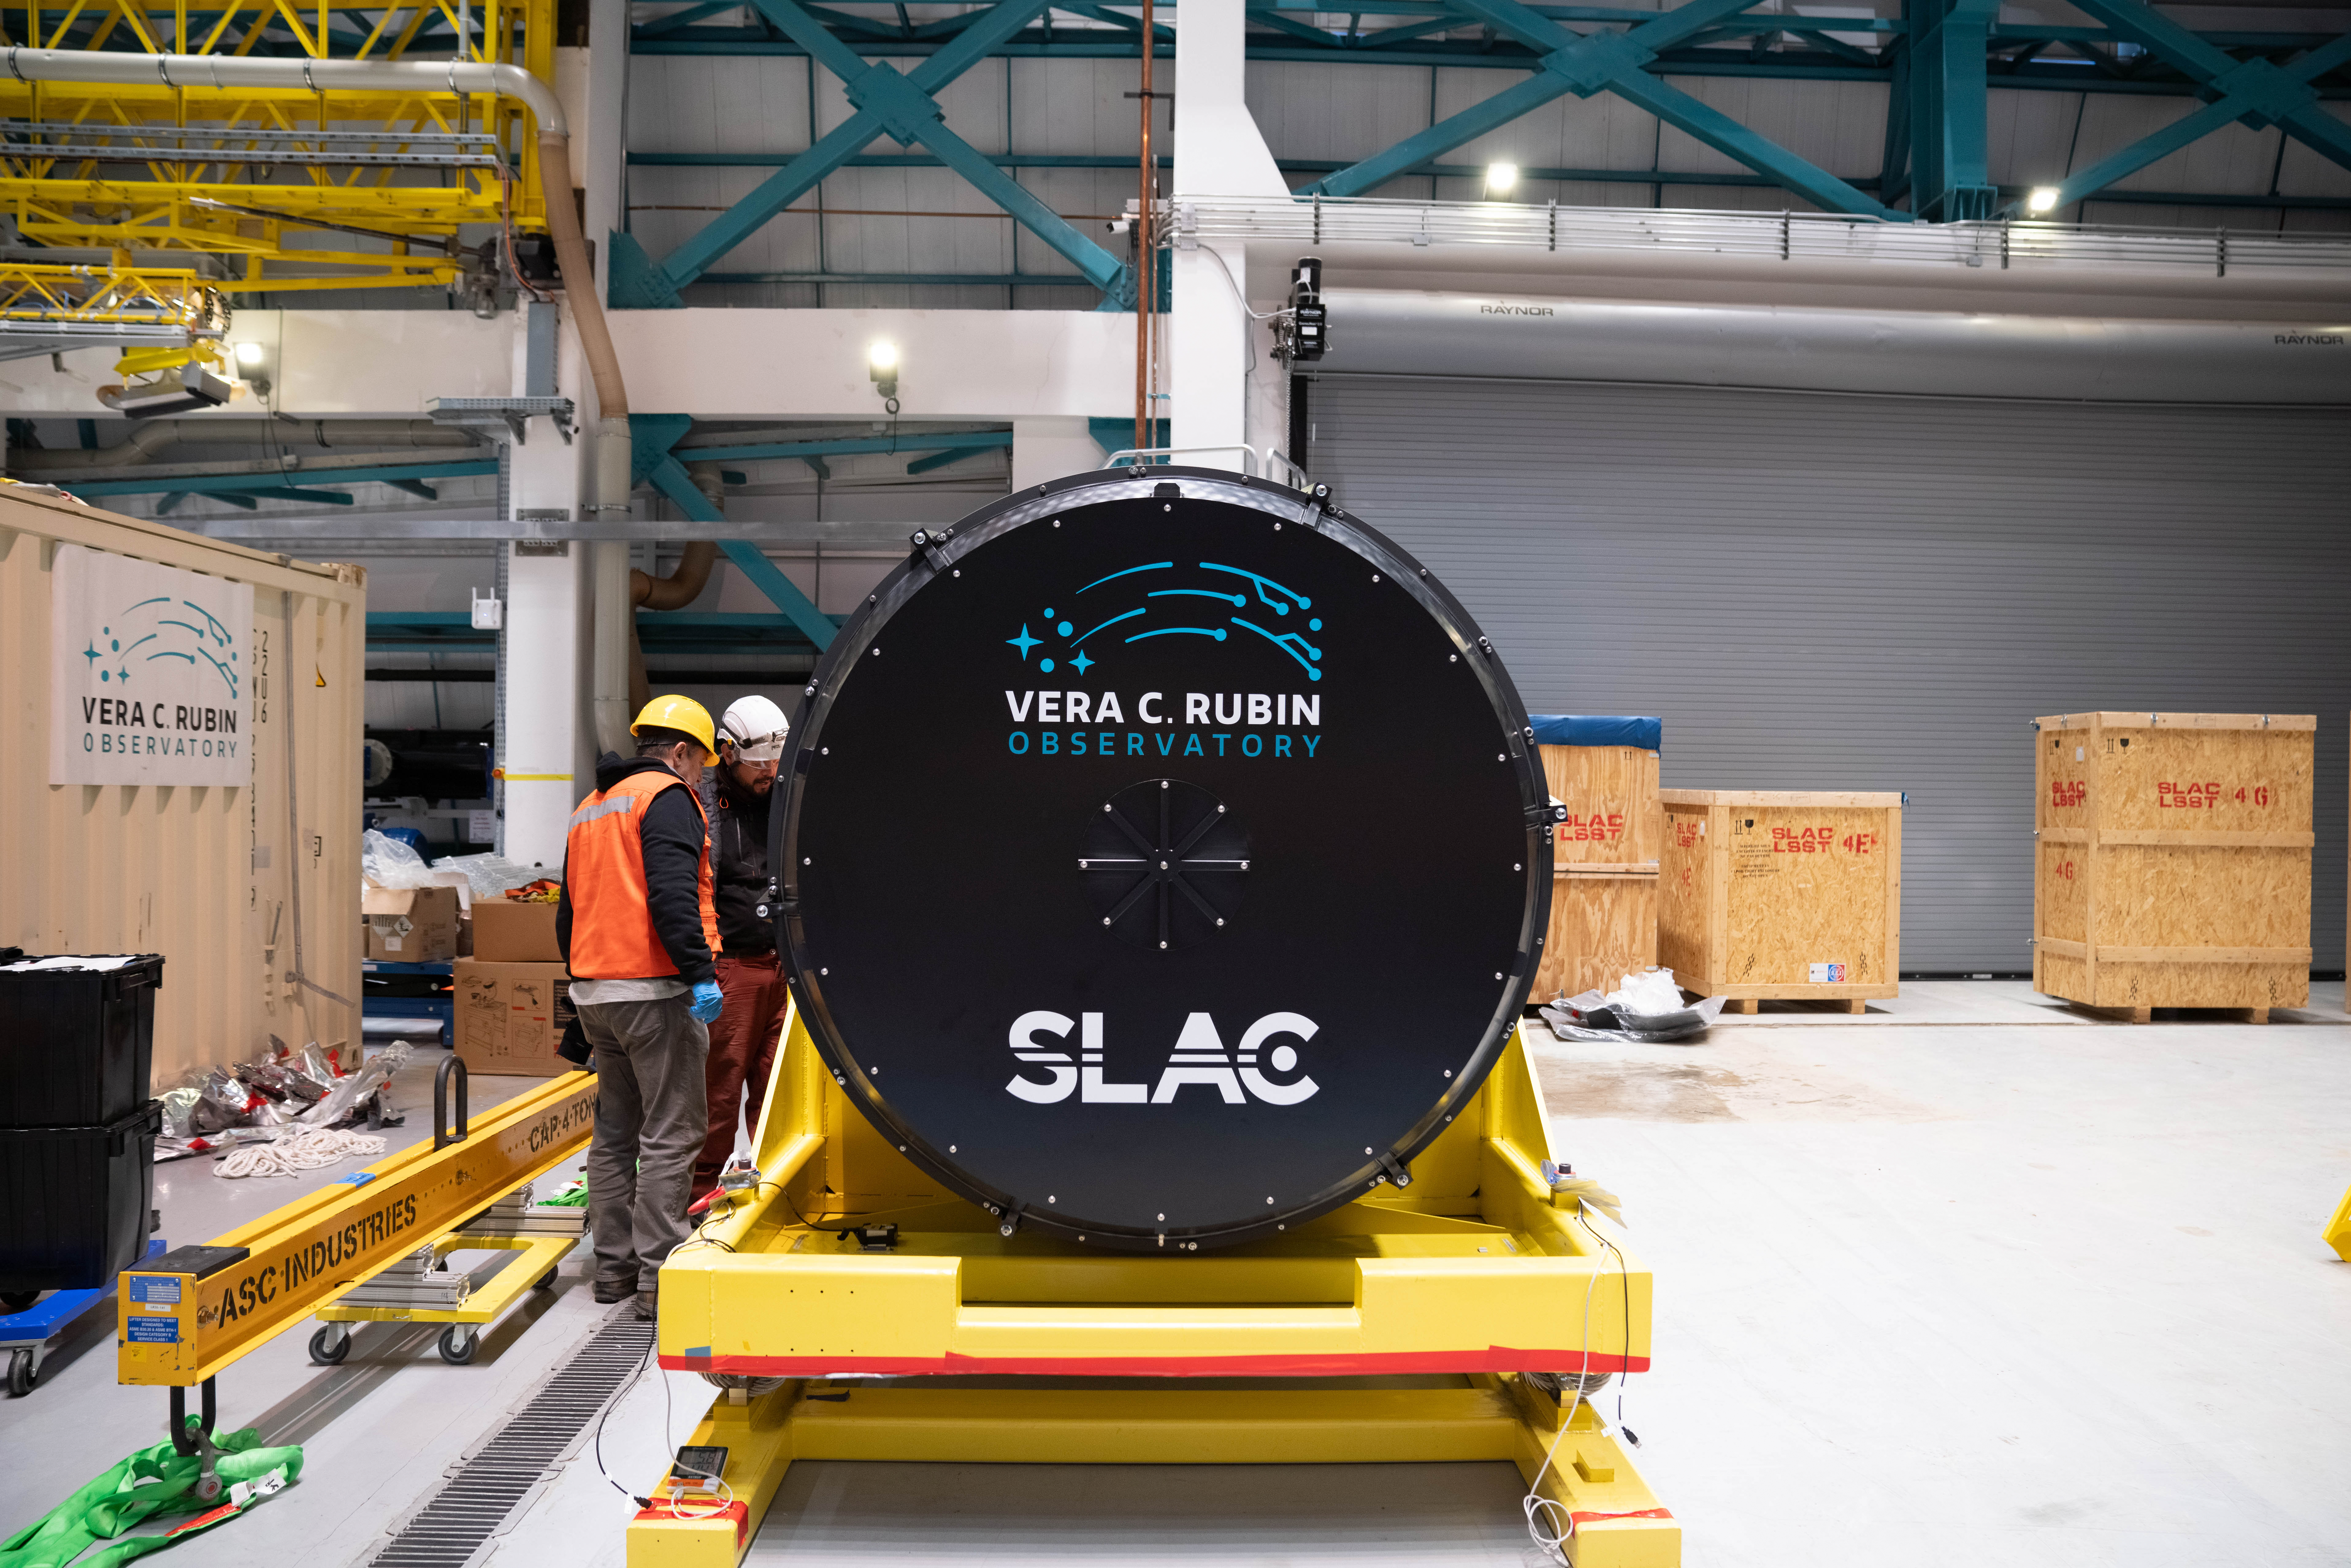

LSST Camera Arrives at Rubin Observatory

The LSST Camera is lifted out of its shipping crate on the third level of Rubin Observatory. The 3200-megapixel LSST Camera is the largest digital camera in the world, and it will soon be installed on the Simonyi Survey Telescope at Vera C. Rubin Observatory in Chile. When Rubin begins the Legacy Survey of Space and Time (LSST) in late 2025, the LSST Camera will take detailed images of the southern hemisphere sky for 10 years, building the most comprehensive timelapse view of our Universe we’ve ever seen. Using the LSST Camera, Rubin Observatory will fuel advances — and brand new discoveries — in many science areas, including exploring the nature of dark matter and dark energy, mapping the Milky Way, surveying our Solar System, and studying celestial objects that change in brightness or position.

Credit: Olivier Bonin/SLAC National Accelerator Laboratory